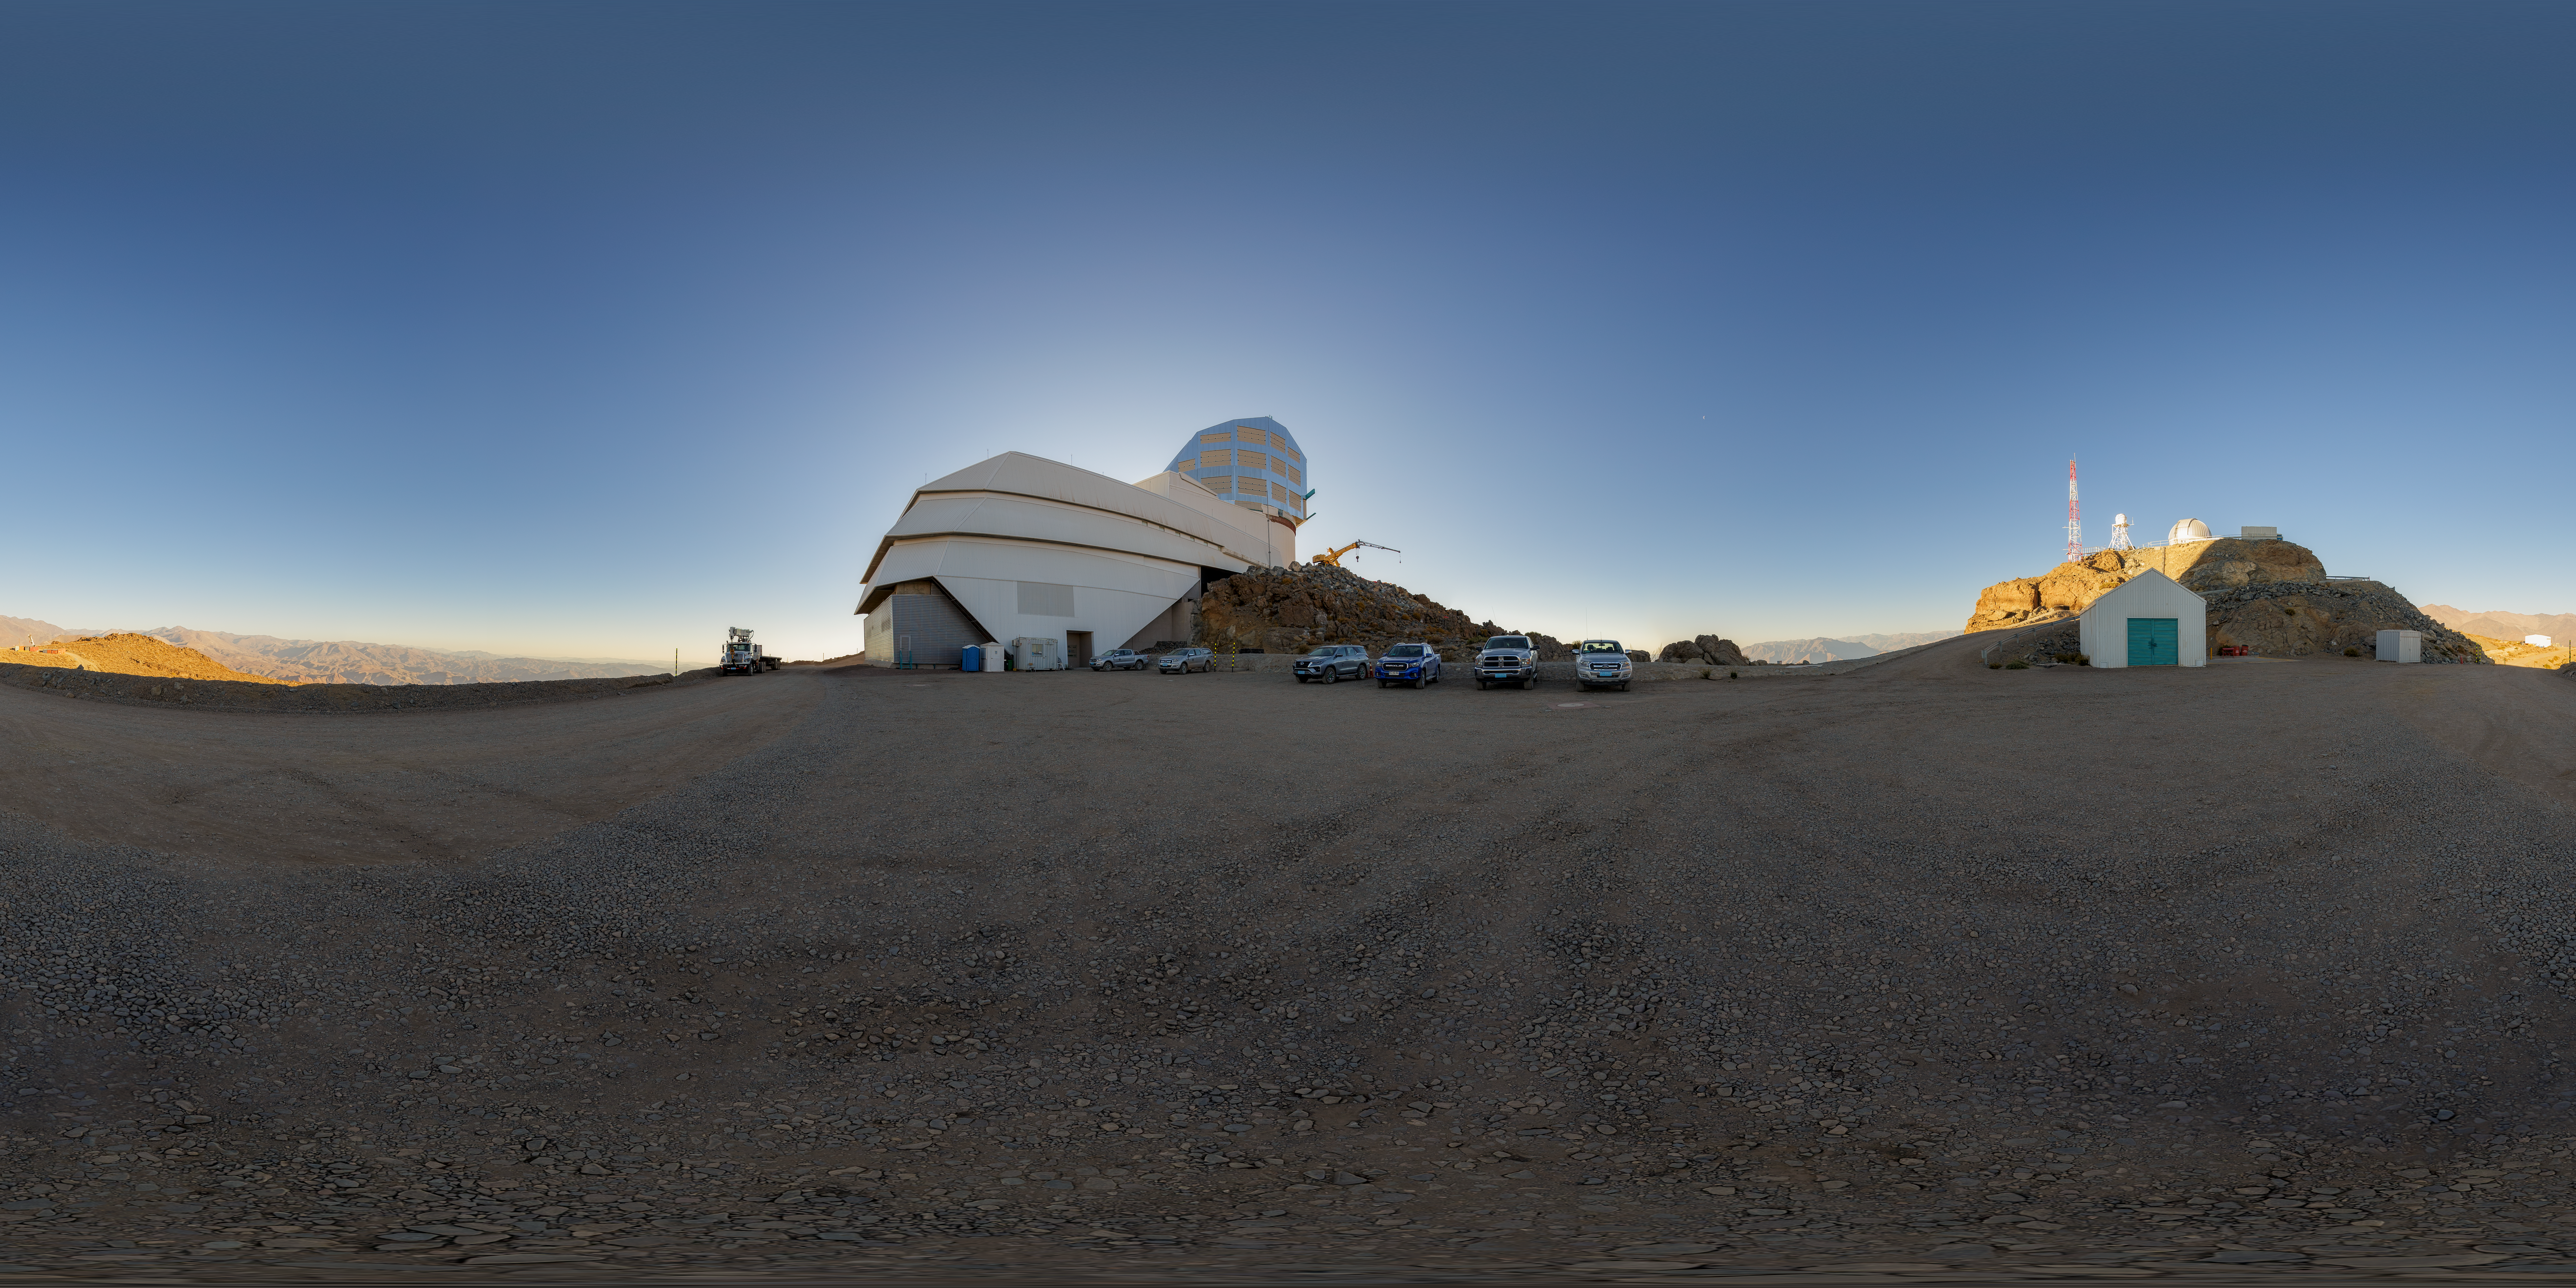

Rubin Observatory Parking Lot Panorama

A panoramic view of the twilight sky above the Vera C. Rubin Observatory, a program of NSF NOIRLab.

Credit: NOIRLab/AURA/NSF/P. Horálek